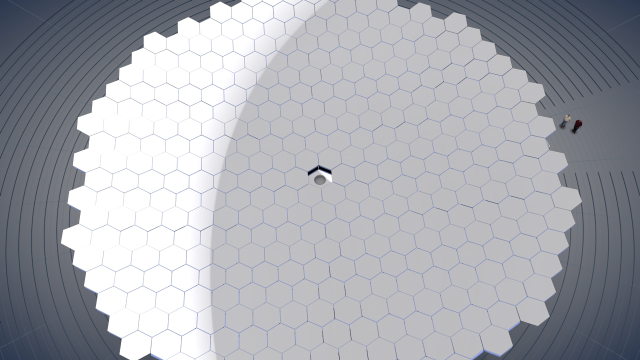

Screenshot of ESOcast 63: "Flexible Giants — The Evolution of Telescope Mirrors"

Screenshot of ESOcast 63: "Flexible Giants — The Evolution of Telescope Mirrors"

Credit: ESO